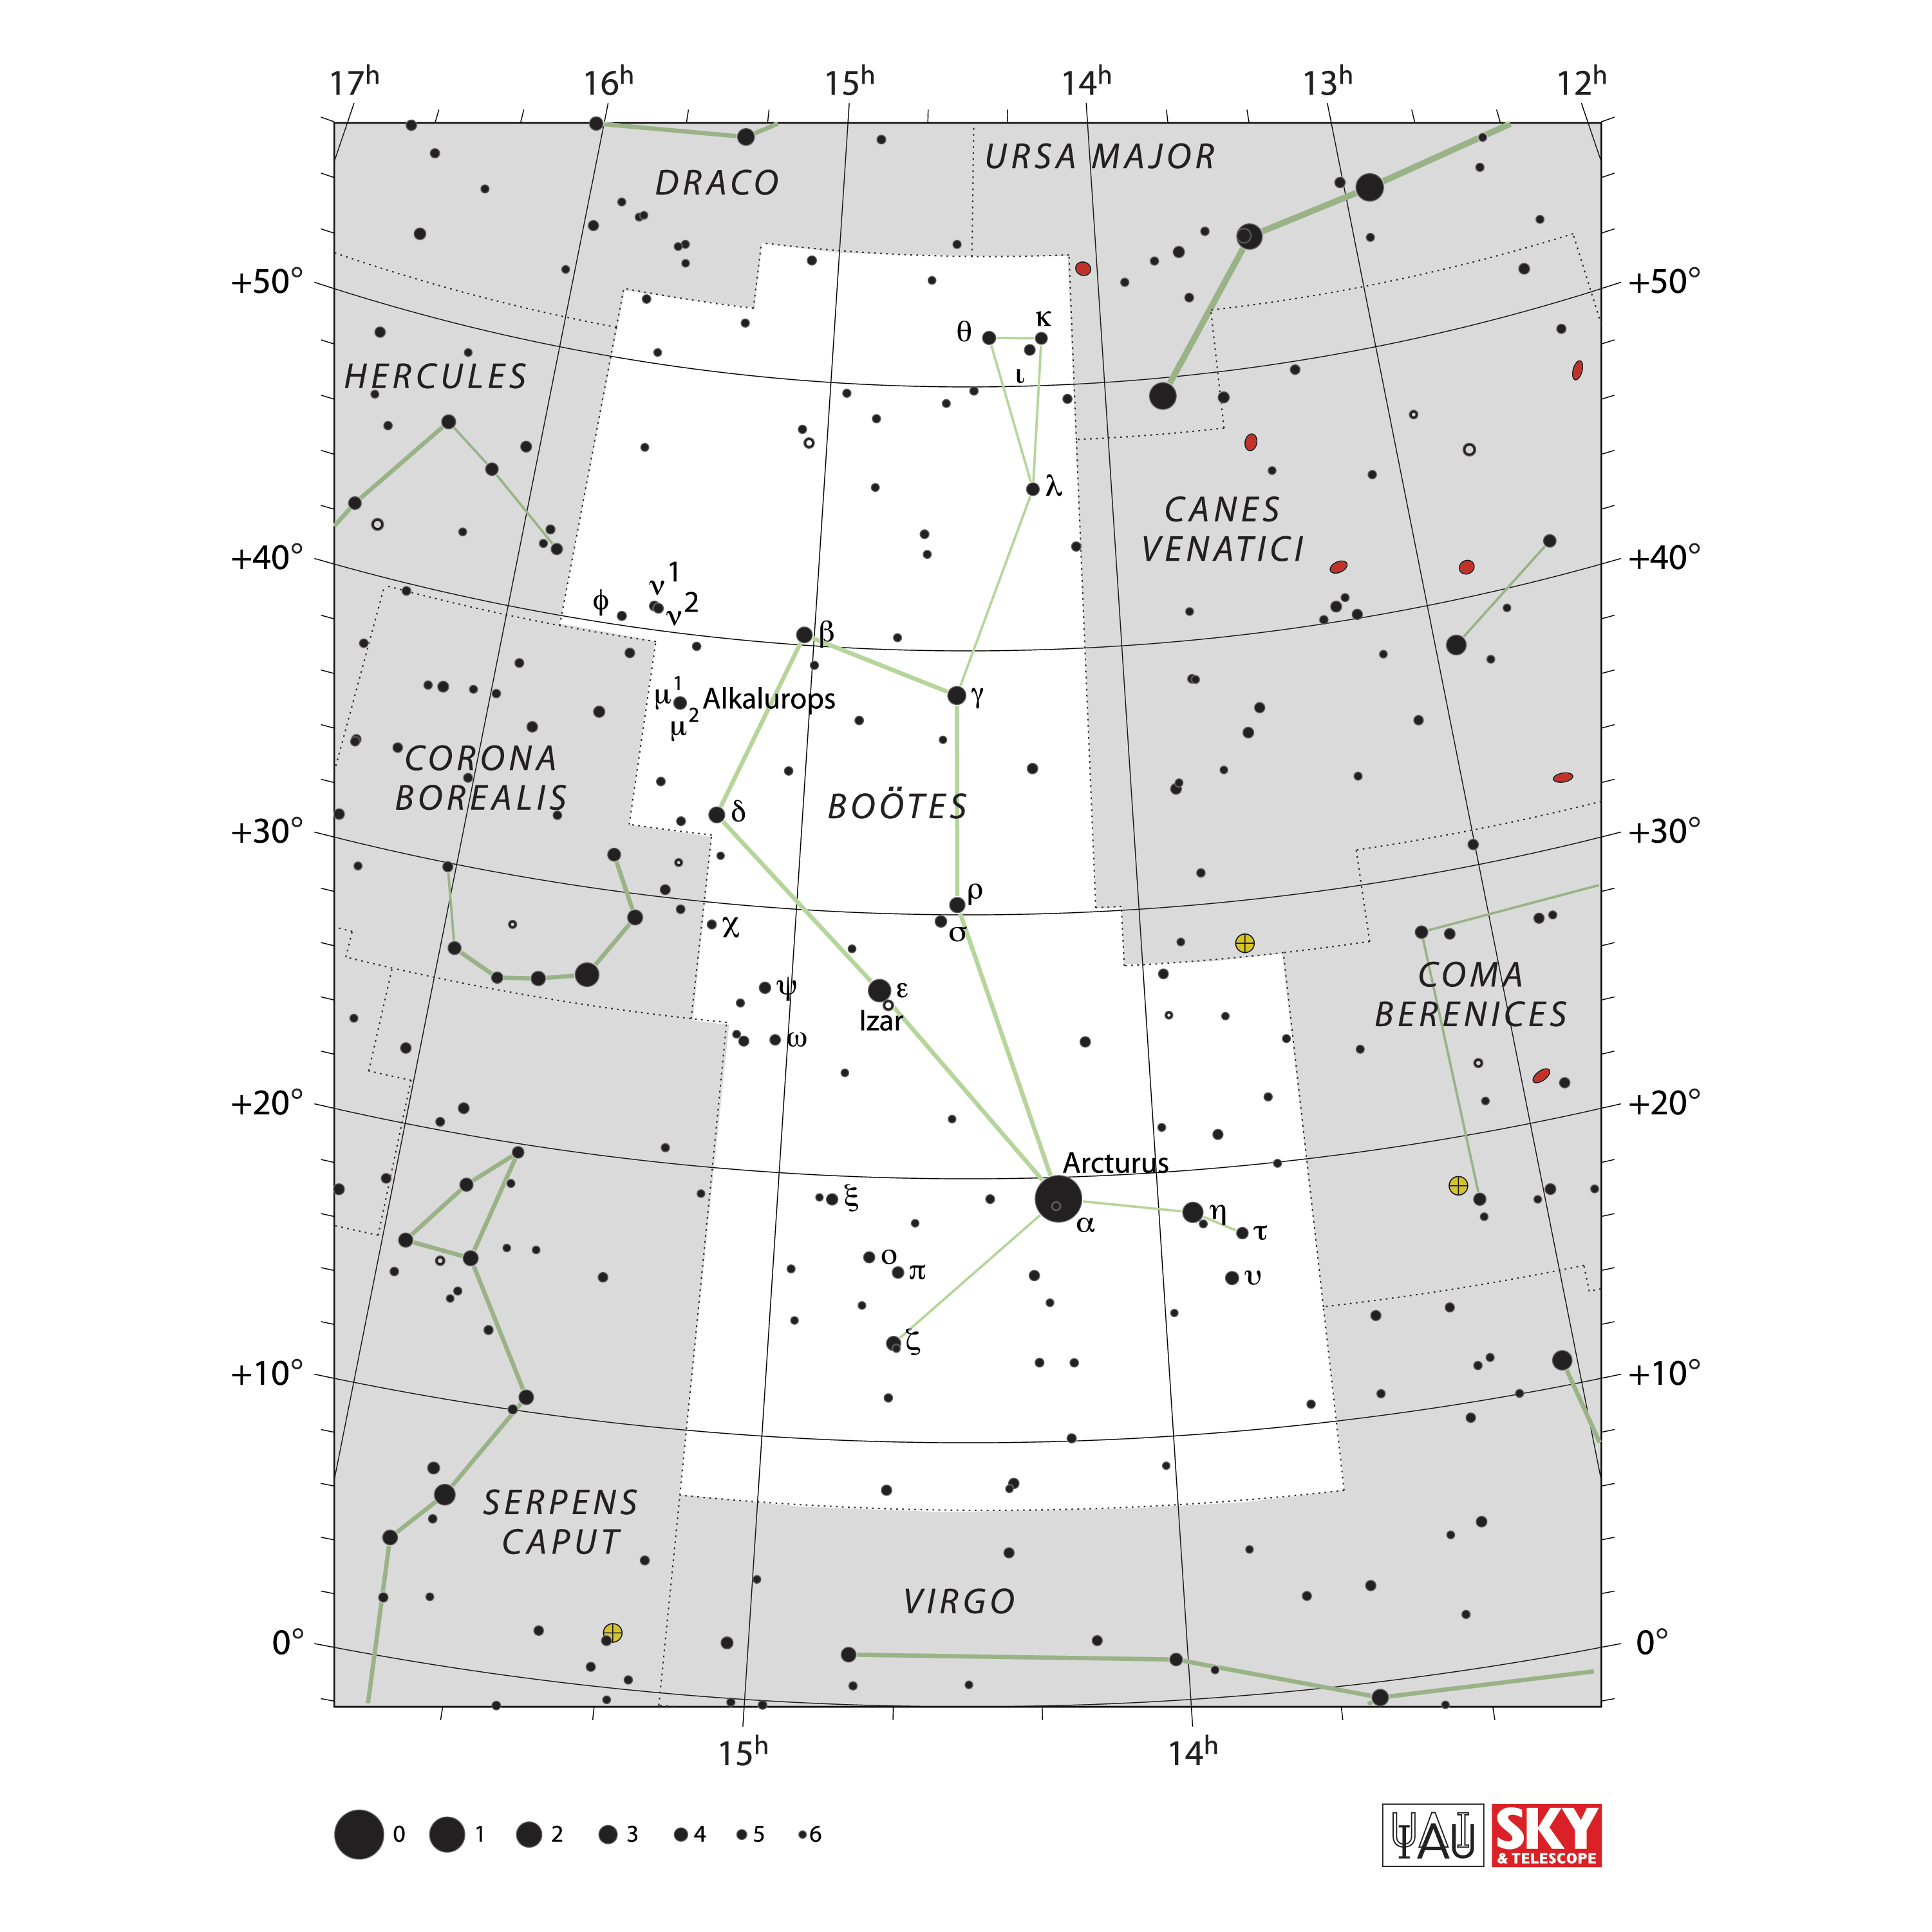

Boötes

Credit: IAU and Sky & Telescope